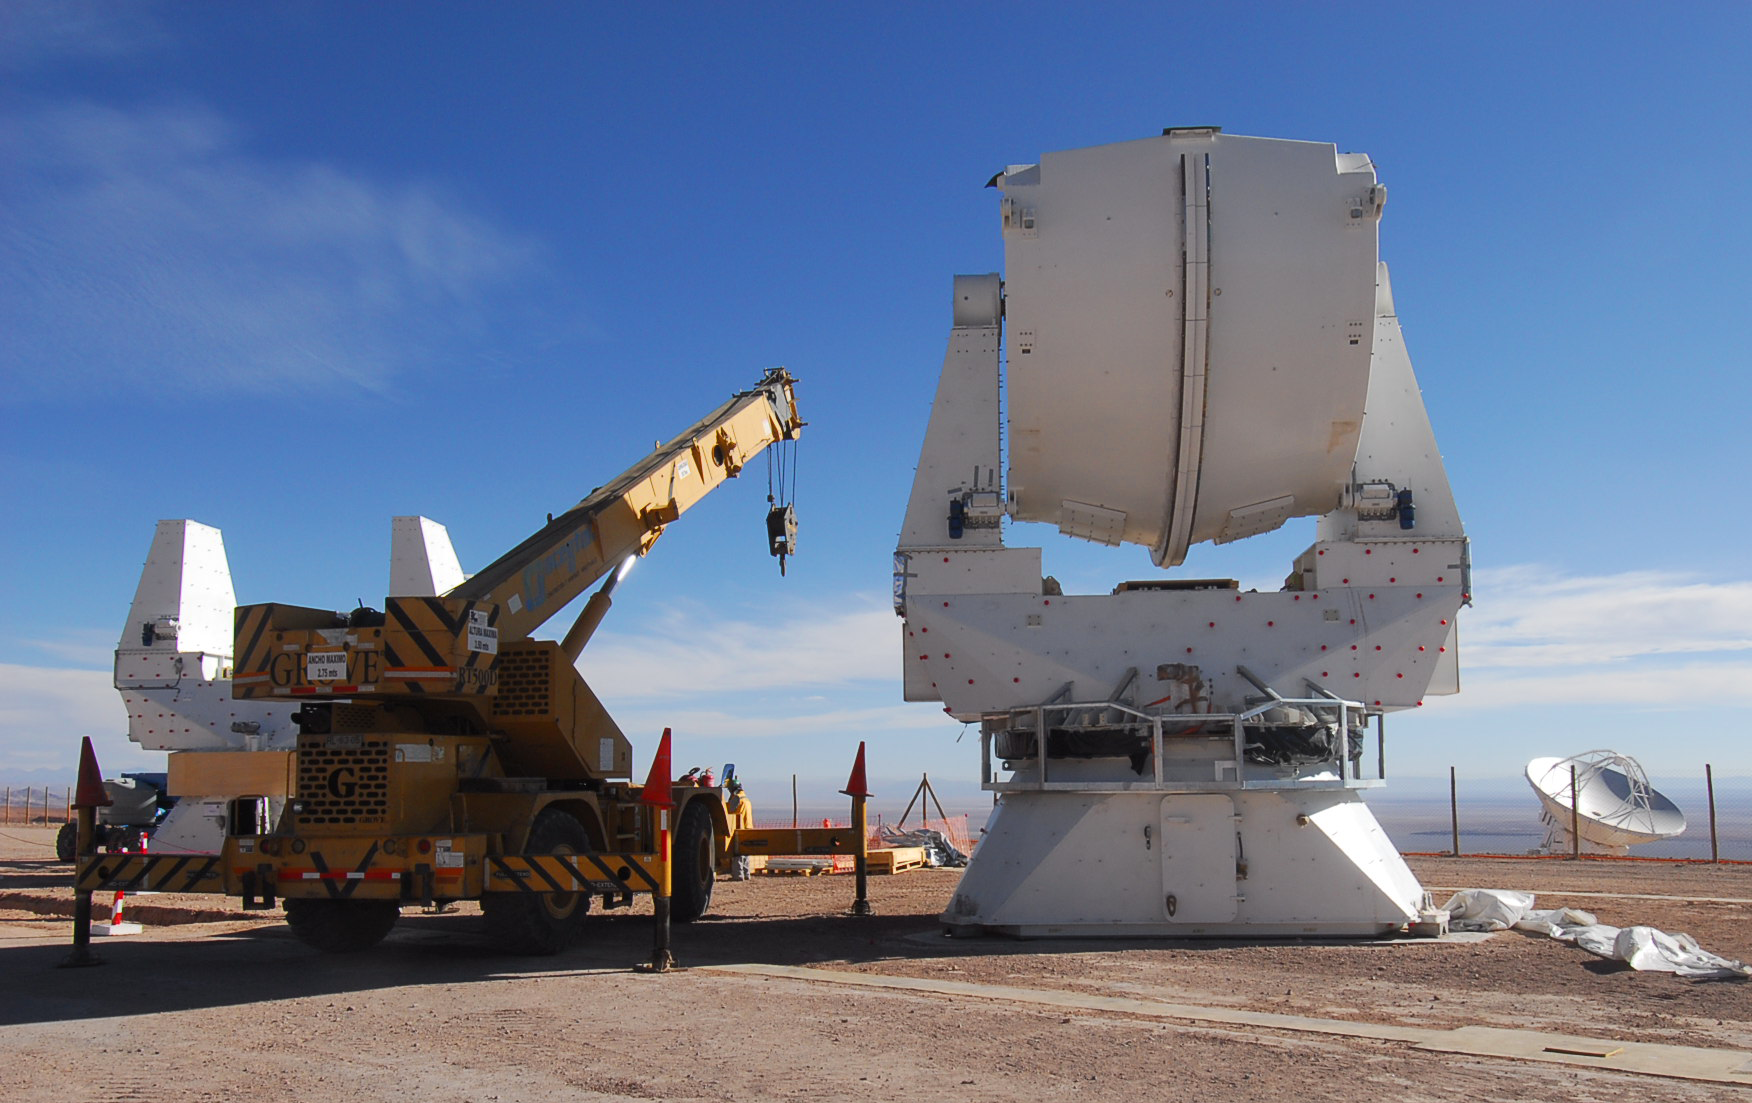

Assembling European antennas

The pedestals of the second and third European antennas in assembly at the ALMA Operations Support Facility (OSF), located at 2900m altitude on the road to the Chajnantor plateau. With its revolutionary design, composed initially of 66 high-precision antennas, ALMA is the most powerful submillimetre-wavelength radio telescope in the world. The ALMA Project is a truly global partnership between the scientific communities of East Asia, Europe and North America with Chile. ESO is the European partner in ALMA.

Credit: ALMA (ESO/NAOJ/NRAO)/S. Stanghellini (ESO)